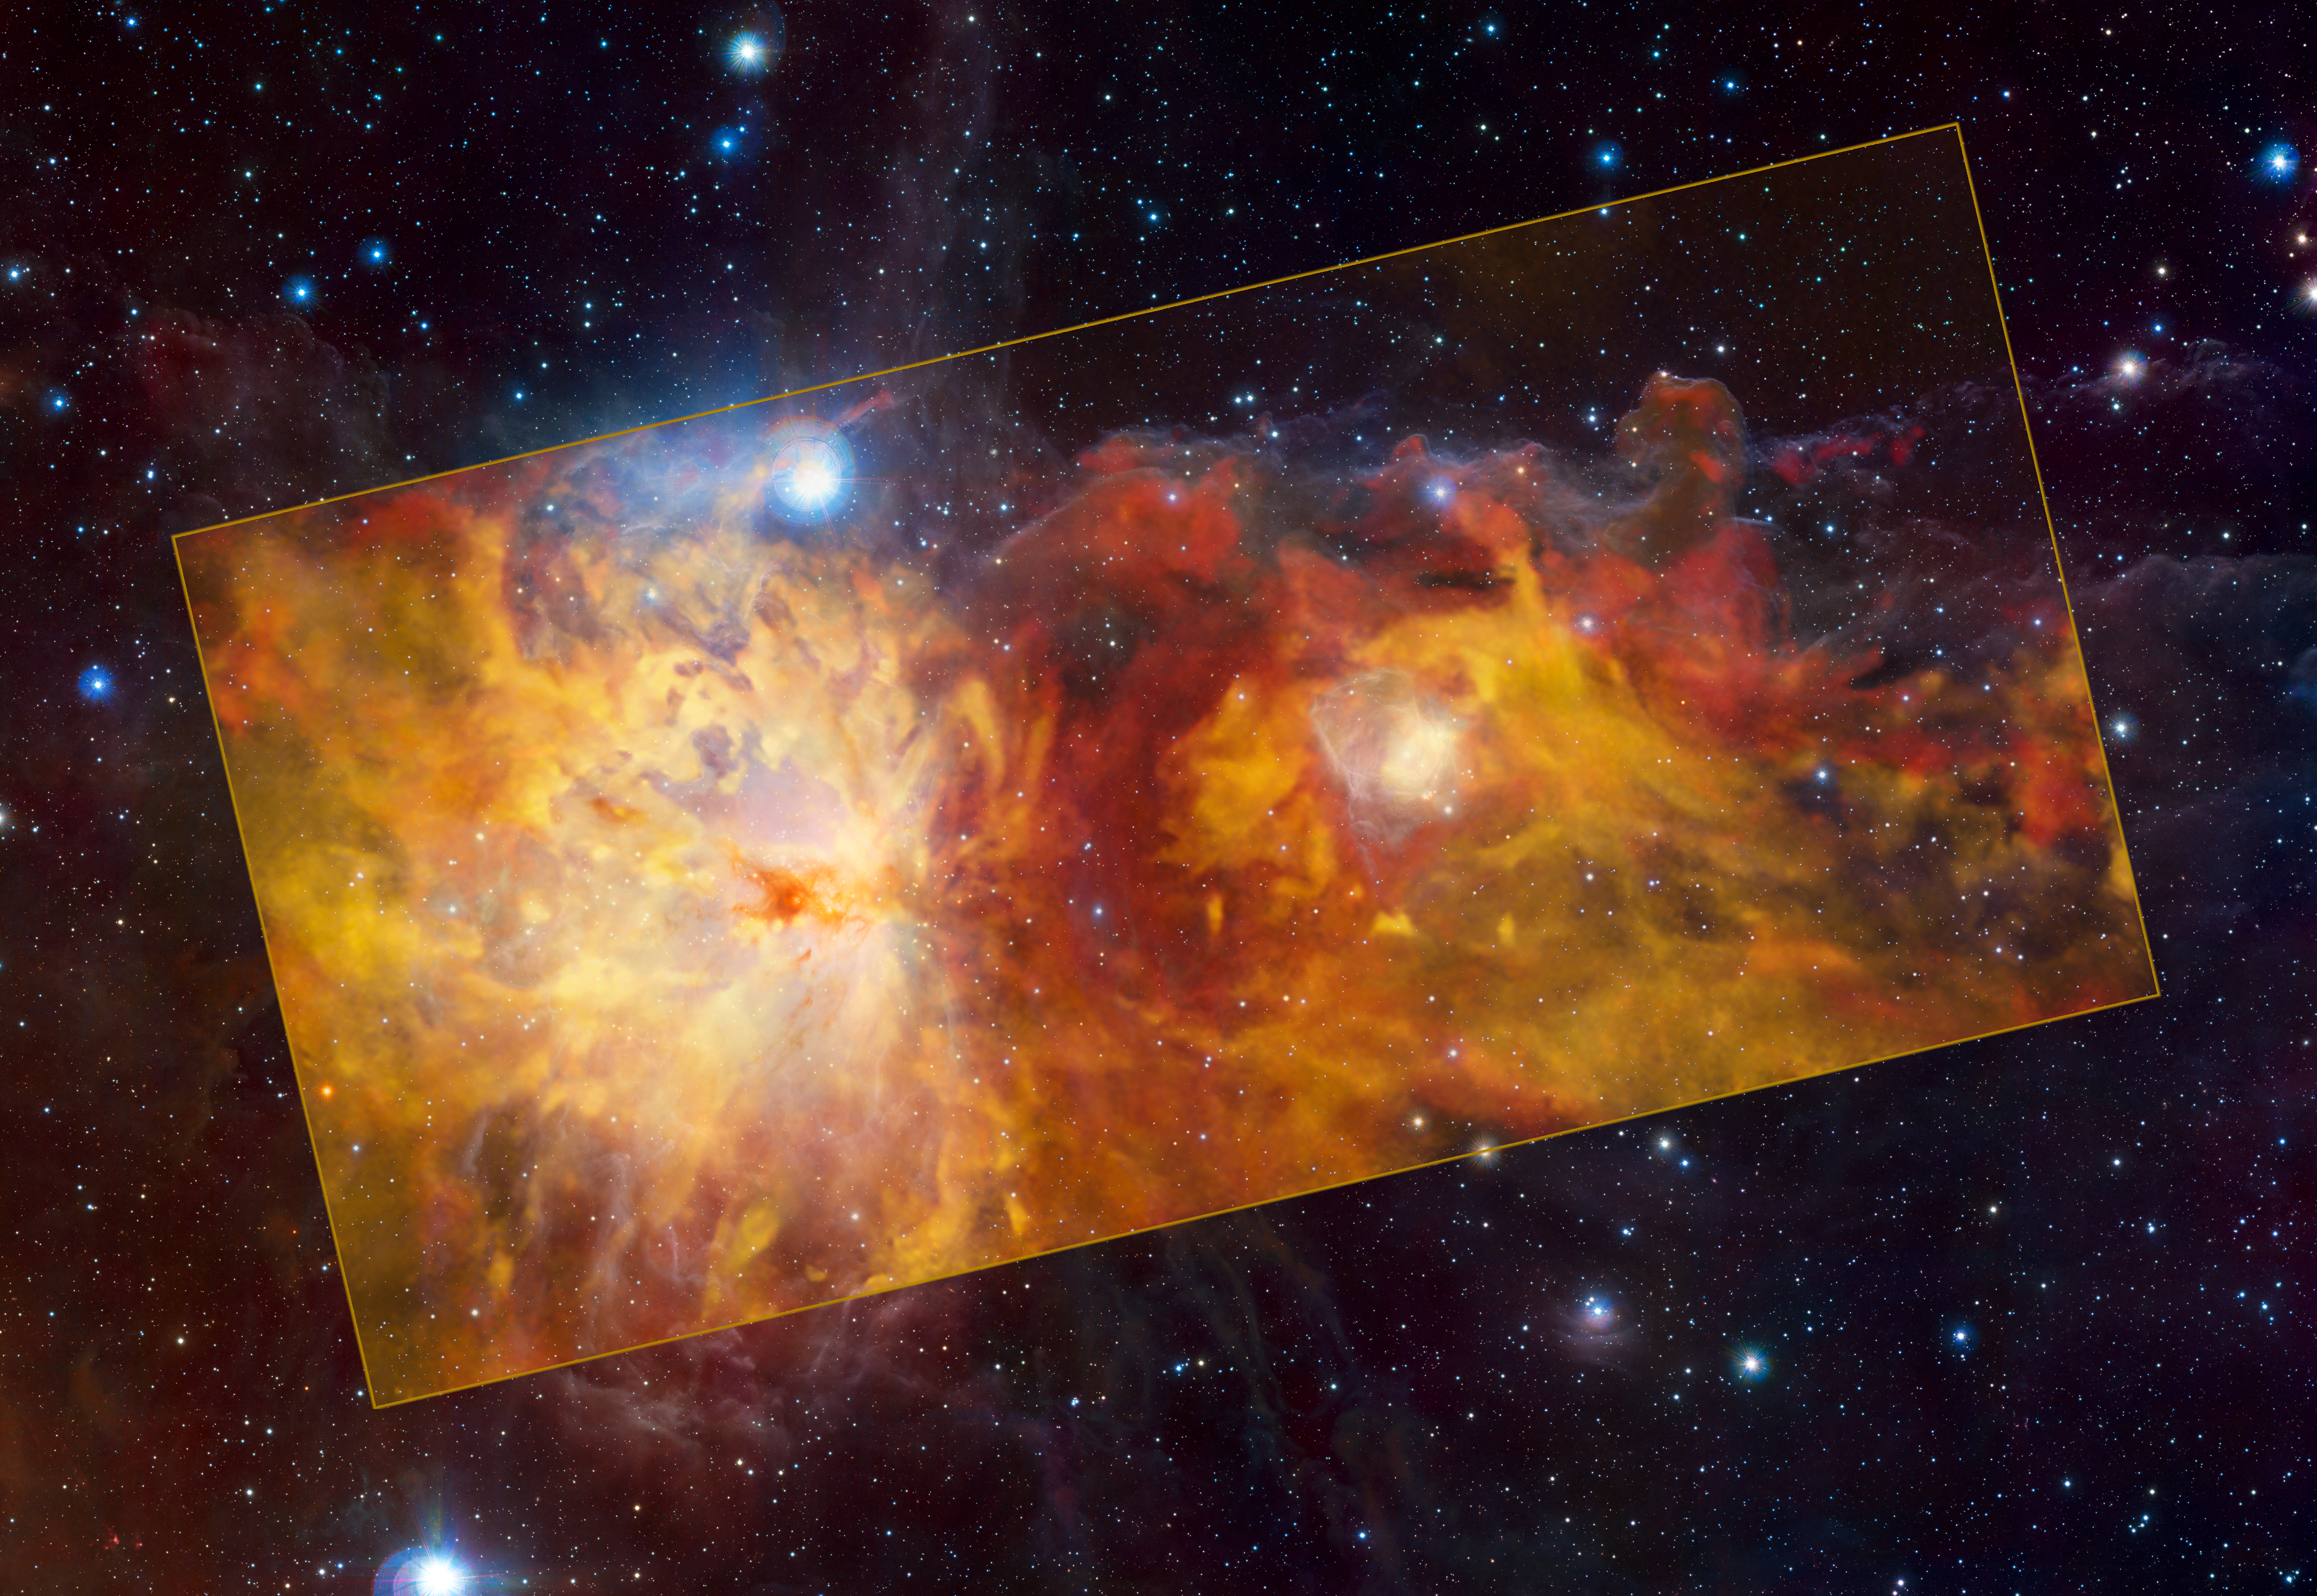

The Flame Nebula region as seen with APEX and VISTA

Do not let the image and the name of the depicted cosmic object fool you! What you see in this picture is not a wildfire, but the Flame Nebula and its surroundings captured in radio waves.

The Flame Nebula is the large feature on the left half of the central, yellow rectangle. The smaller feature on the right is the reflection nebula NGC 2023. To the top right of NGC 2023, the iconic Horsehead Nebula seems to emerge heroically from the “flames”. The three objects are part of the Orion cloud, a giant gas structure located between 1300 and 1600 light-years away.

The different colours indicate the velocity of the gas. The Flame Nebula and its surroundings are moving away from us, with the red clouds in the background receding faster than the yellow ones in the foreground.

The image in the rectangle is based on observations conducted with the SuperCam instrument on the ESO-operated Atacama Pathfinder Experiment (APEX) on Chile’s Chajnantor Plateau. The background image was taken in infrared light with ESO’s Visible and Infrared Survey Telescope for Astronomy (VISTA) at the Paranal Observatory in Chile.

Credit: ESO/Th. Stanke & ESO/J. Emerson/VISTA. Acknowledgment: Cambridge Astronomical Survey Unit